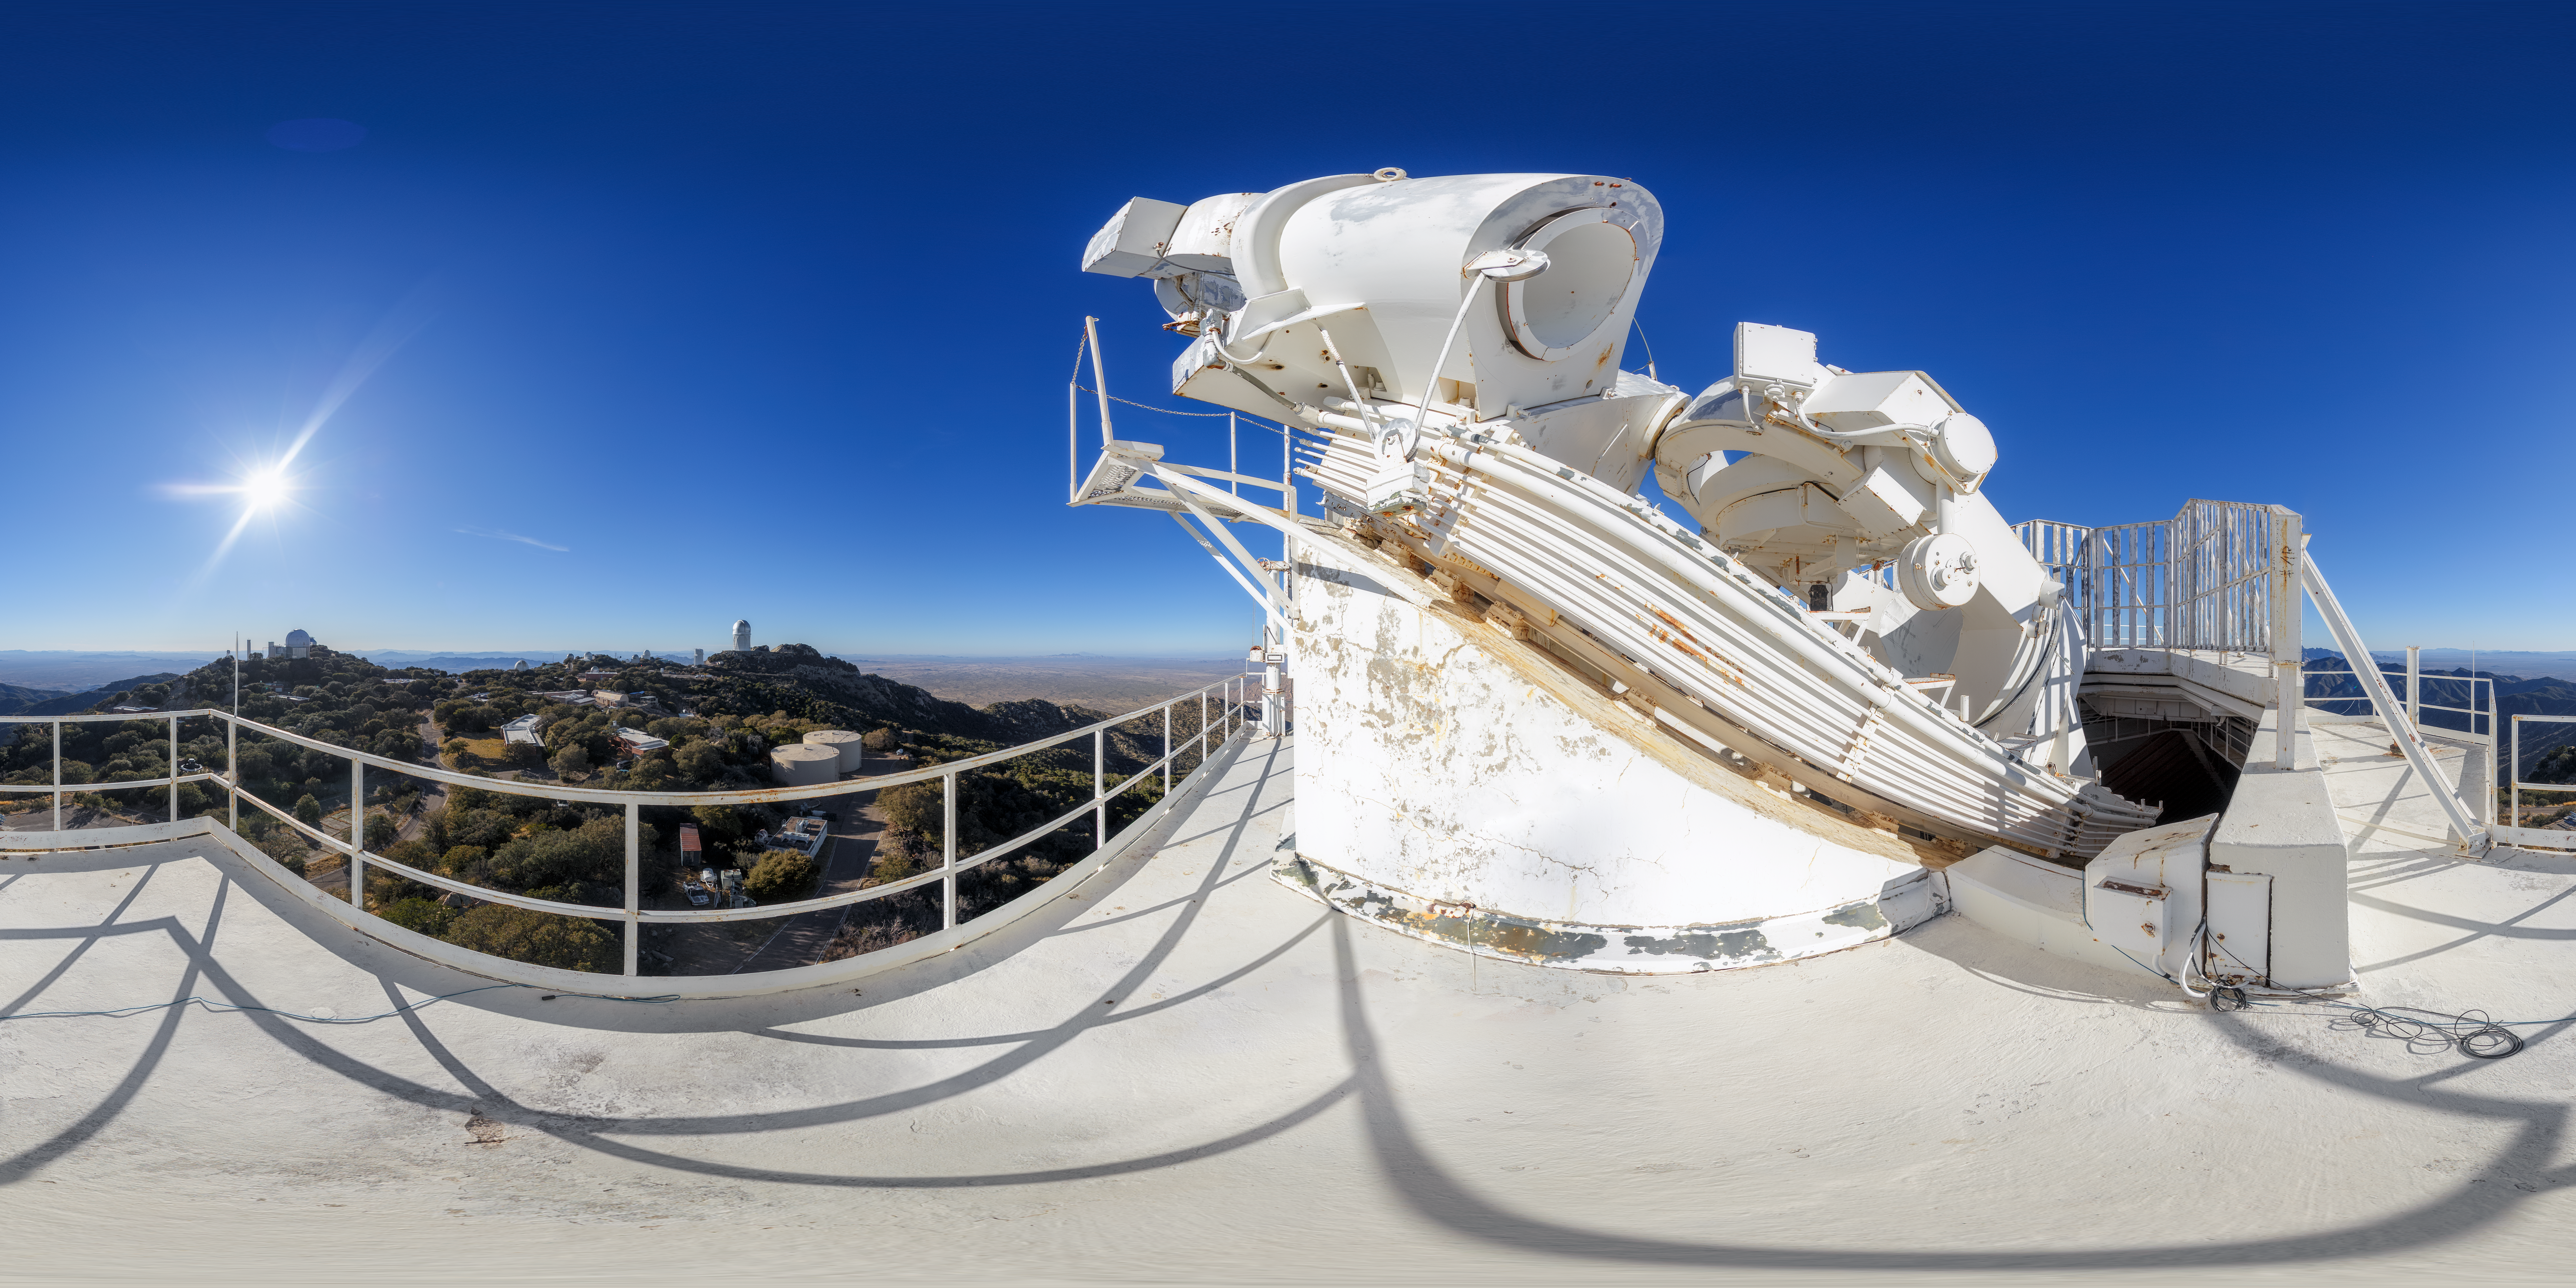

McMath-Pierce Solar Telescope Panorama

A 360-degree panorama of the McMath-Pierce Solar Telescope at Kitt Peak National Observatory. A fulldome version of this image can be found here.

Credit: NOIRLab/AURA/NSF/P. Horálek